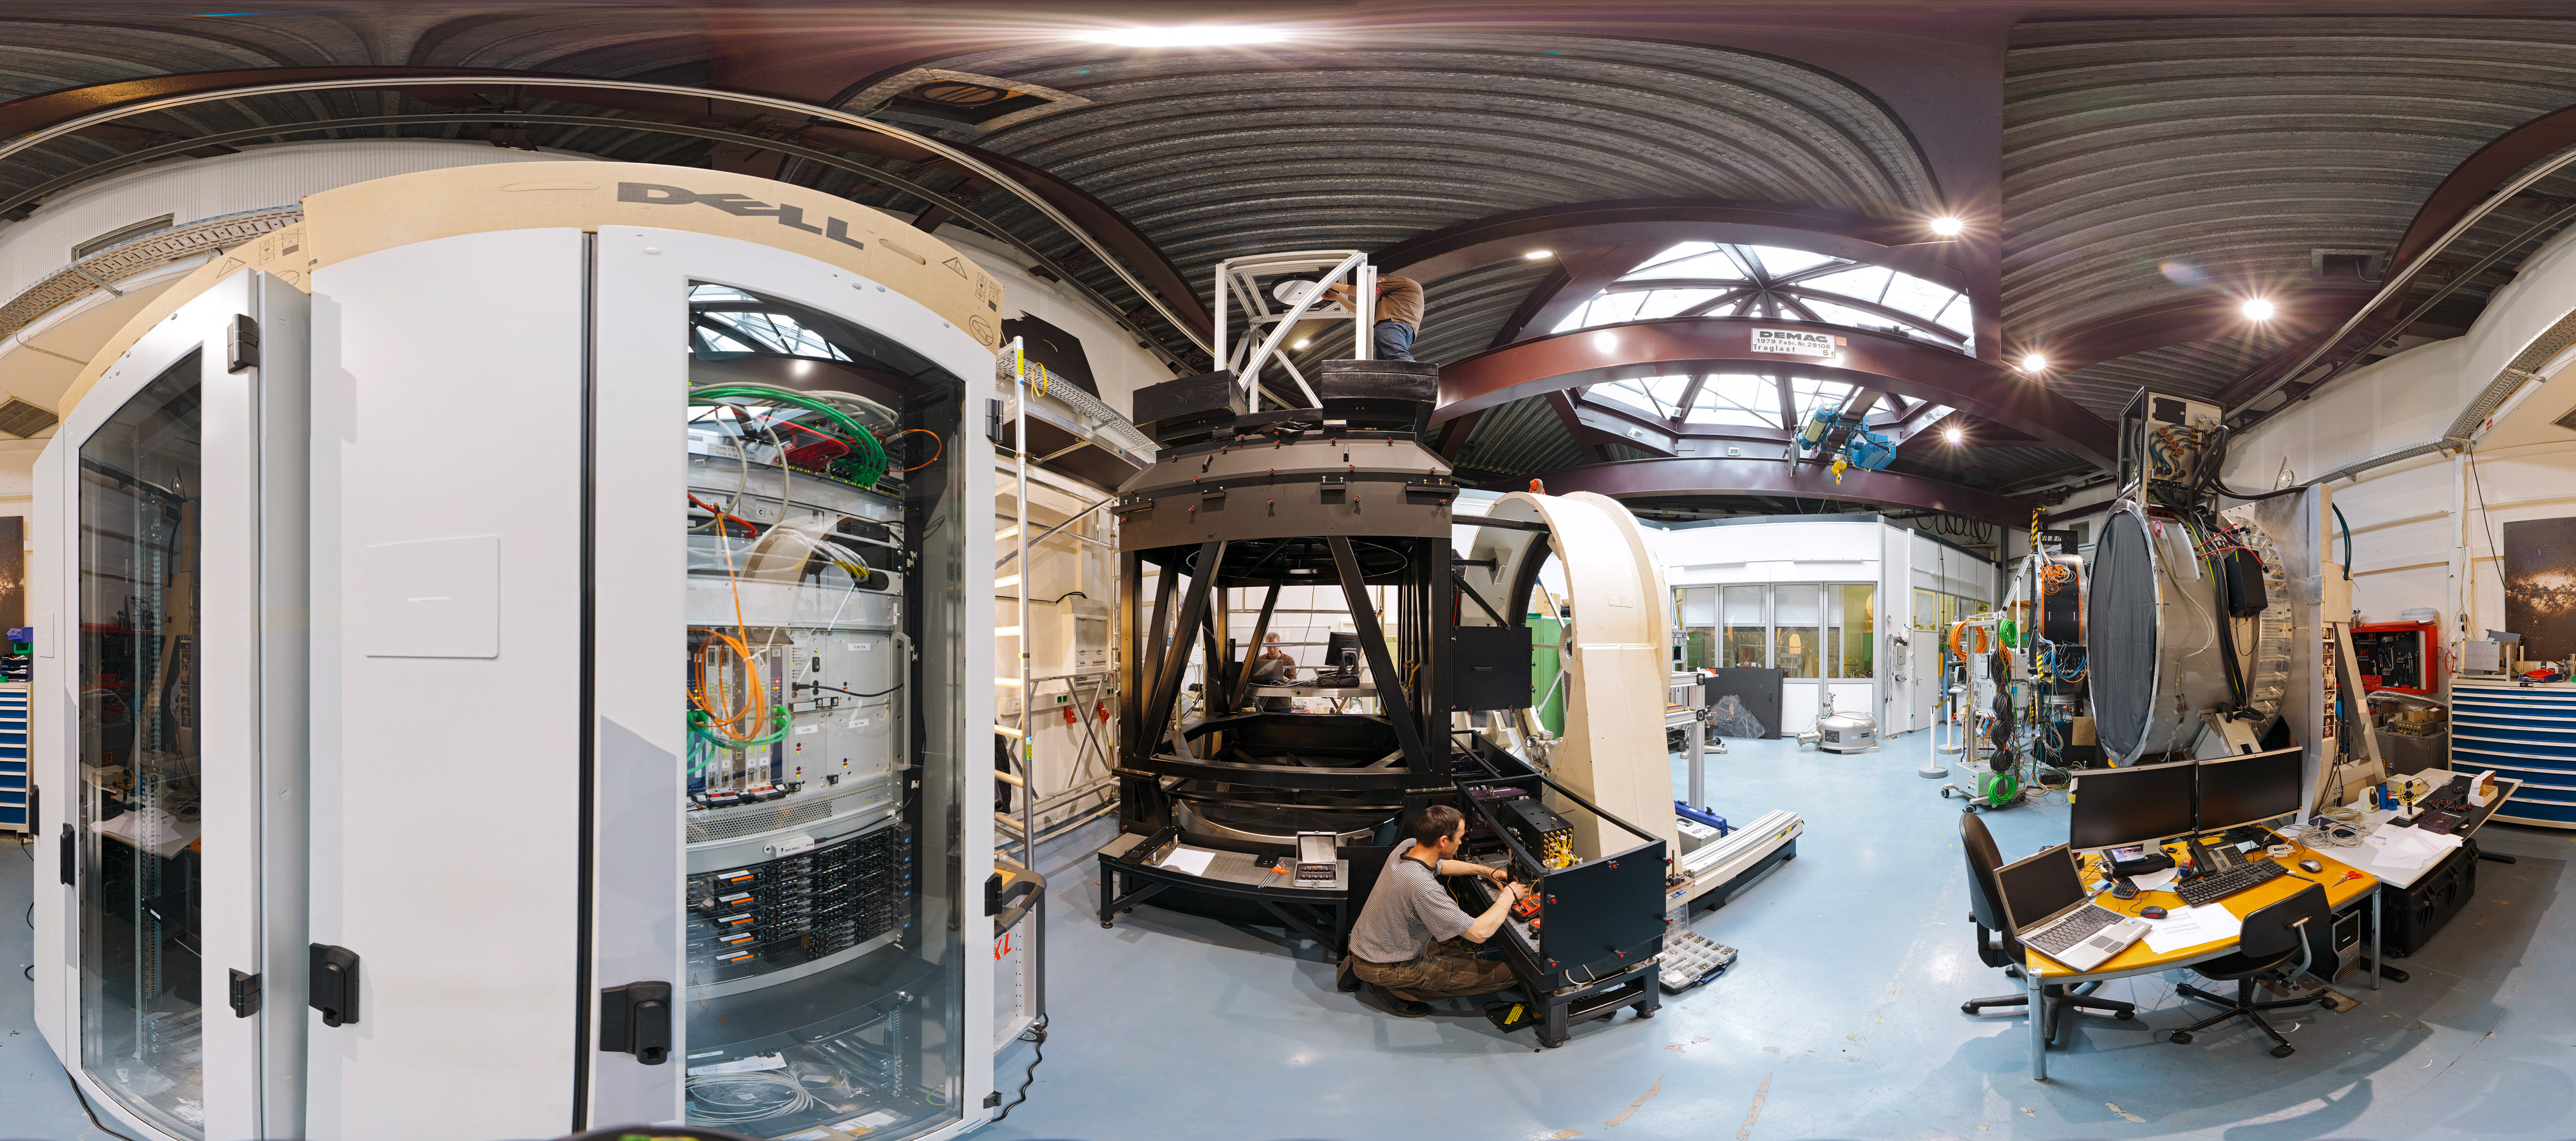

Integration lab

360 degree panorama of integration lab taken in March 2012.

Credit: ESO